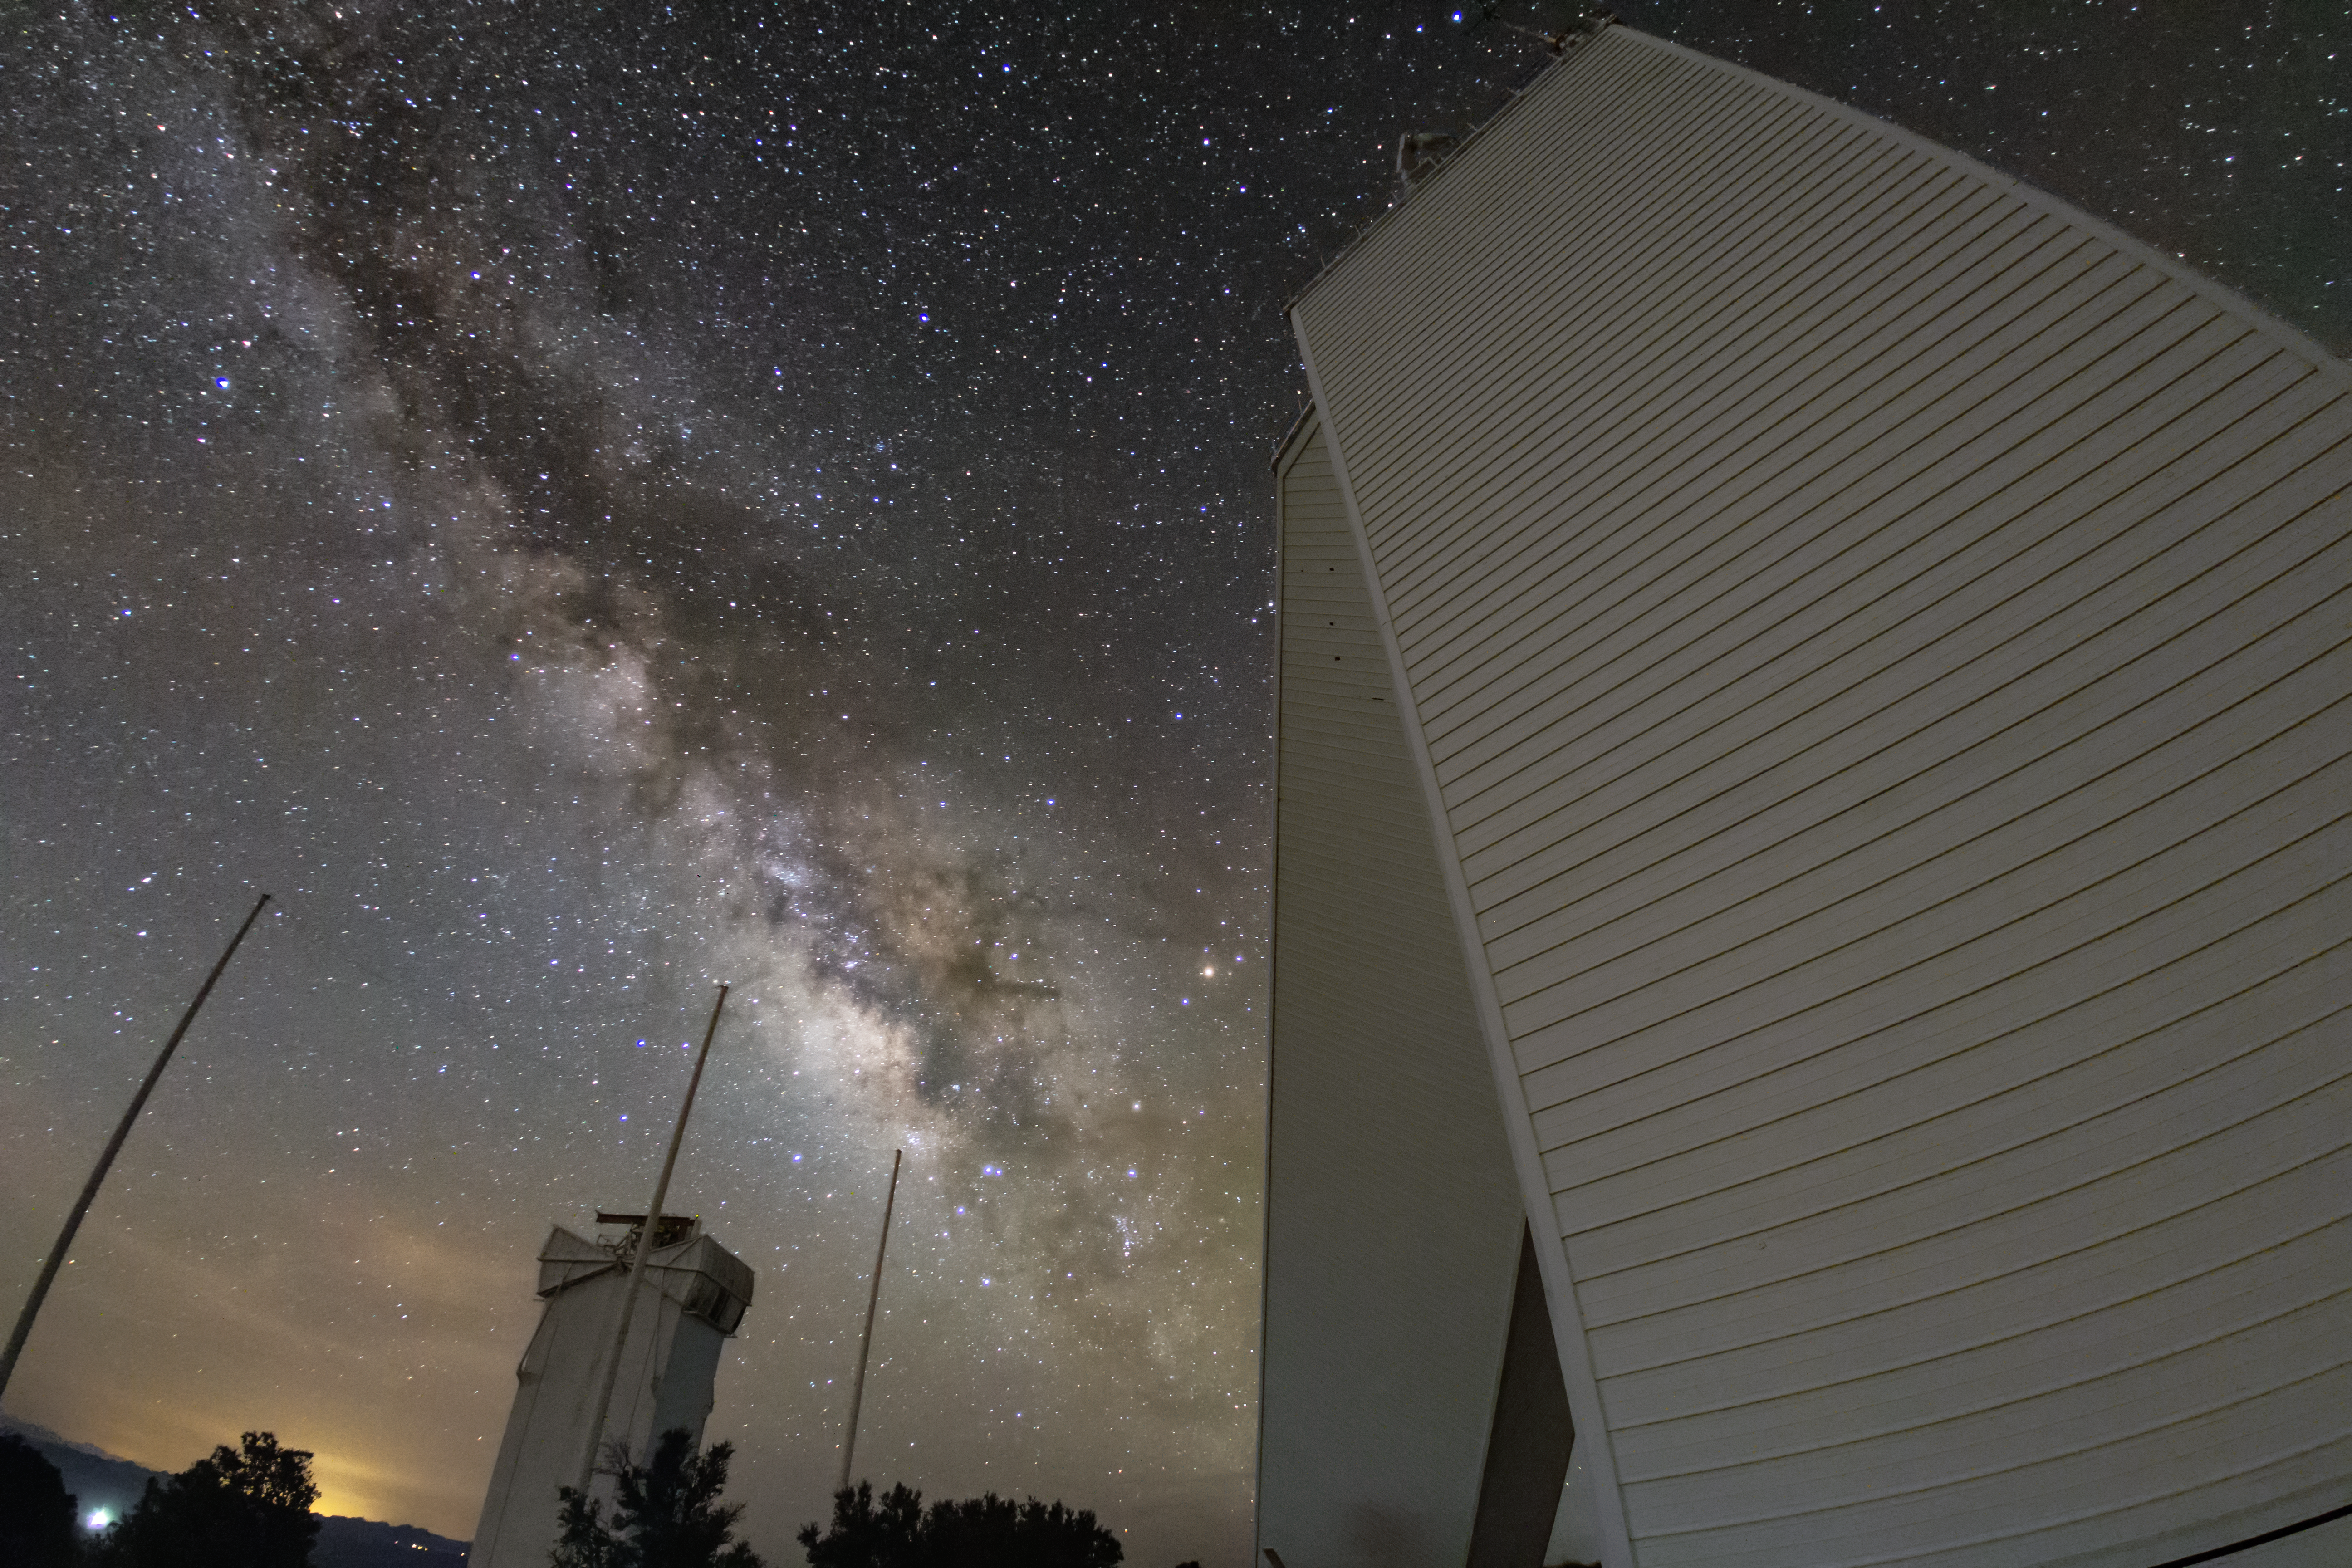

Milky Way behind the McMath-Pierce Solar Telescope

View of the Milky Way behind the McMath-Pierce Solar Telescope on Kitt Peak.

Credit: R. Sparks/NOIRLab/NSF/AURA